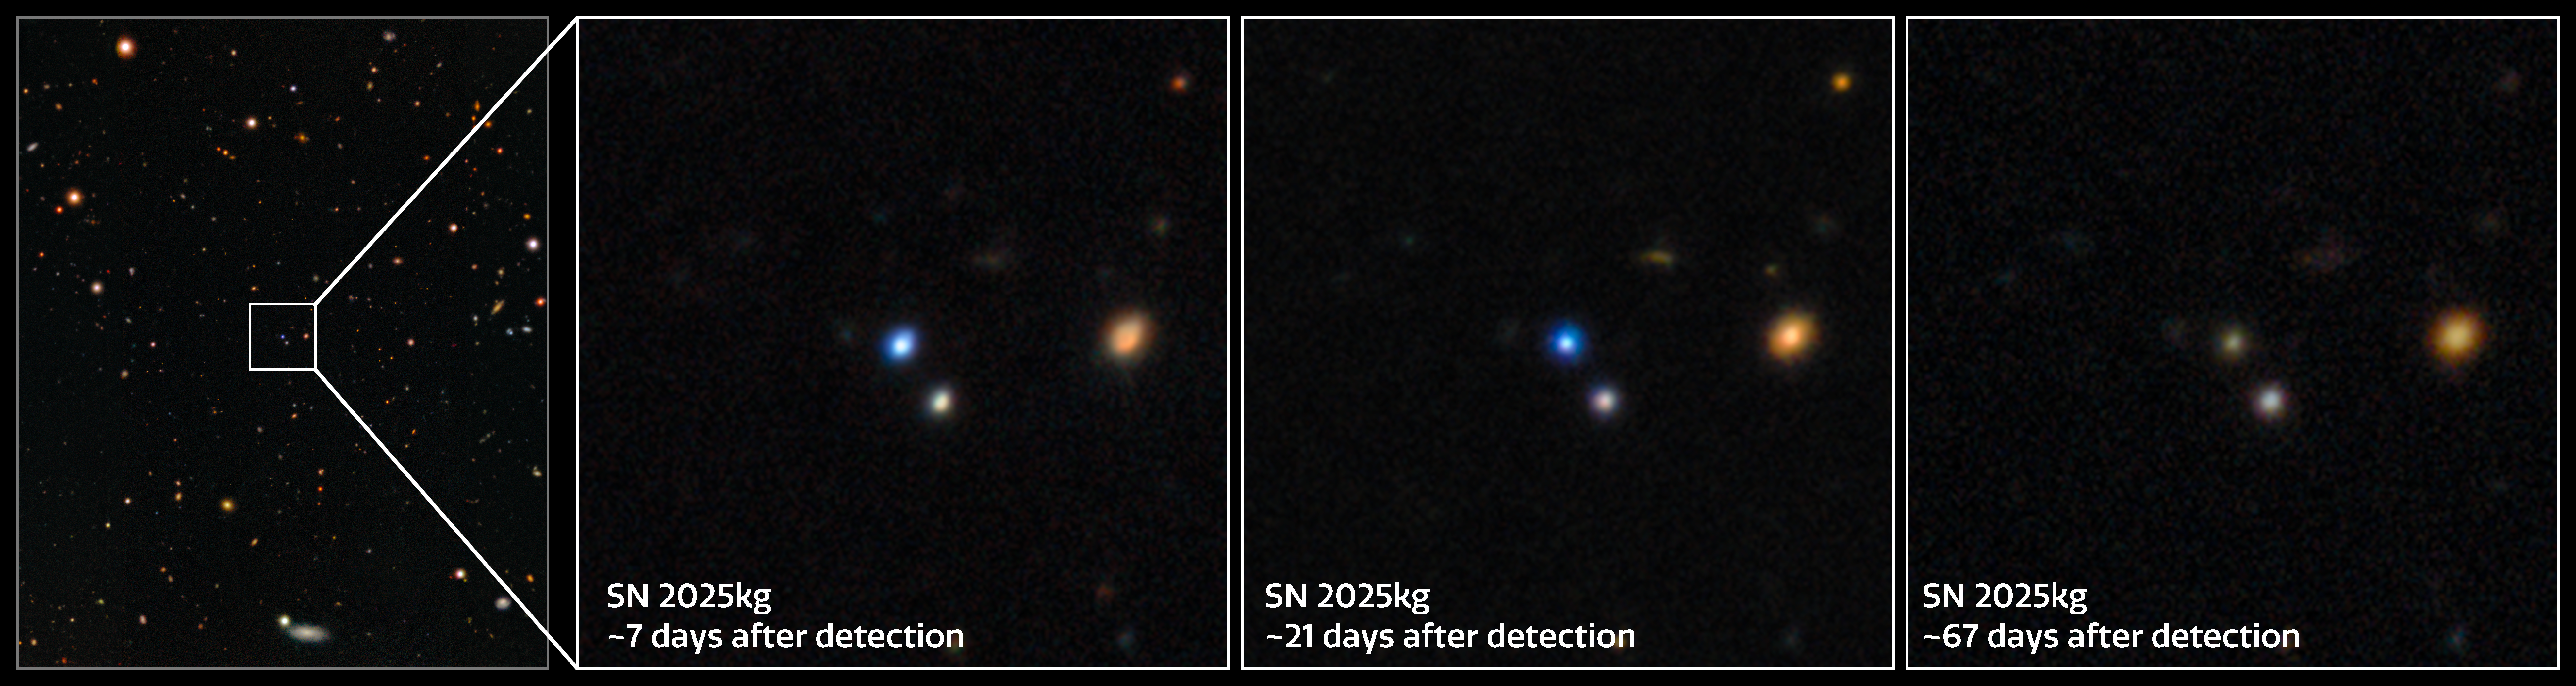

Gemini North and Gemini South Capture the Fading Light of SN 2025kg

This sequence of images shows the fading light of the supernova SN 2025kg, which followed the fast X-ray transient EP 250108a, a powerful blast of X-rays that was detected by Einstein Probe (EP) in early 2025. Using a combination of telescopes, including the International Gemini Observatory, funded in part by the U.S. National Science Foundation and operated by NSF NOIRLab, and the SOAR telescope at Cerro Tololo Inter-American Observatory in Chile, a Program of NSF NOIRLab, a team of astronomers studied the evolving signal of EP 250108a/SN 2025kg to uncover details about its origin. Their analysis reveals that fast X-ray transients can result from the ‘failed’ explosive death of a massive star.

Credit: International Gemini Observatory/NOIRLab/NSF/AURA Acknowledgment: PI: J. Rastinejad (Northwestern University)Image processing: J. Miller & M. Rodriguez (International Gemini Observatory/NSF NOIRLab), M. Zamani (NSF NOIRLab)